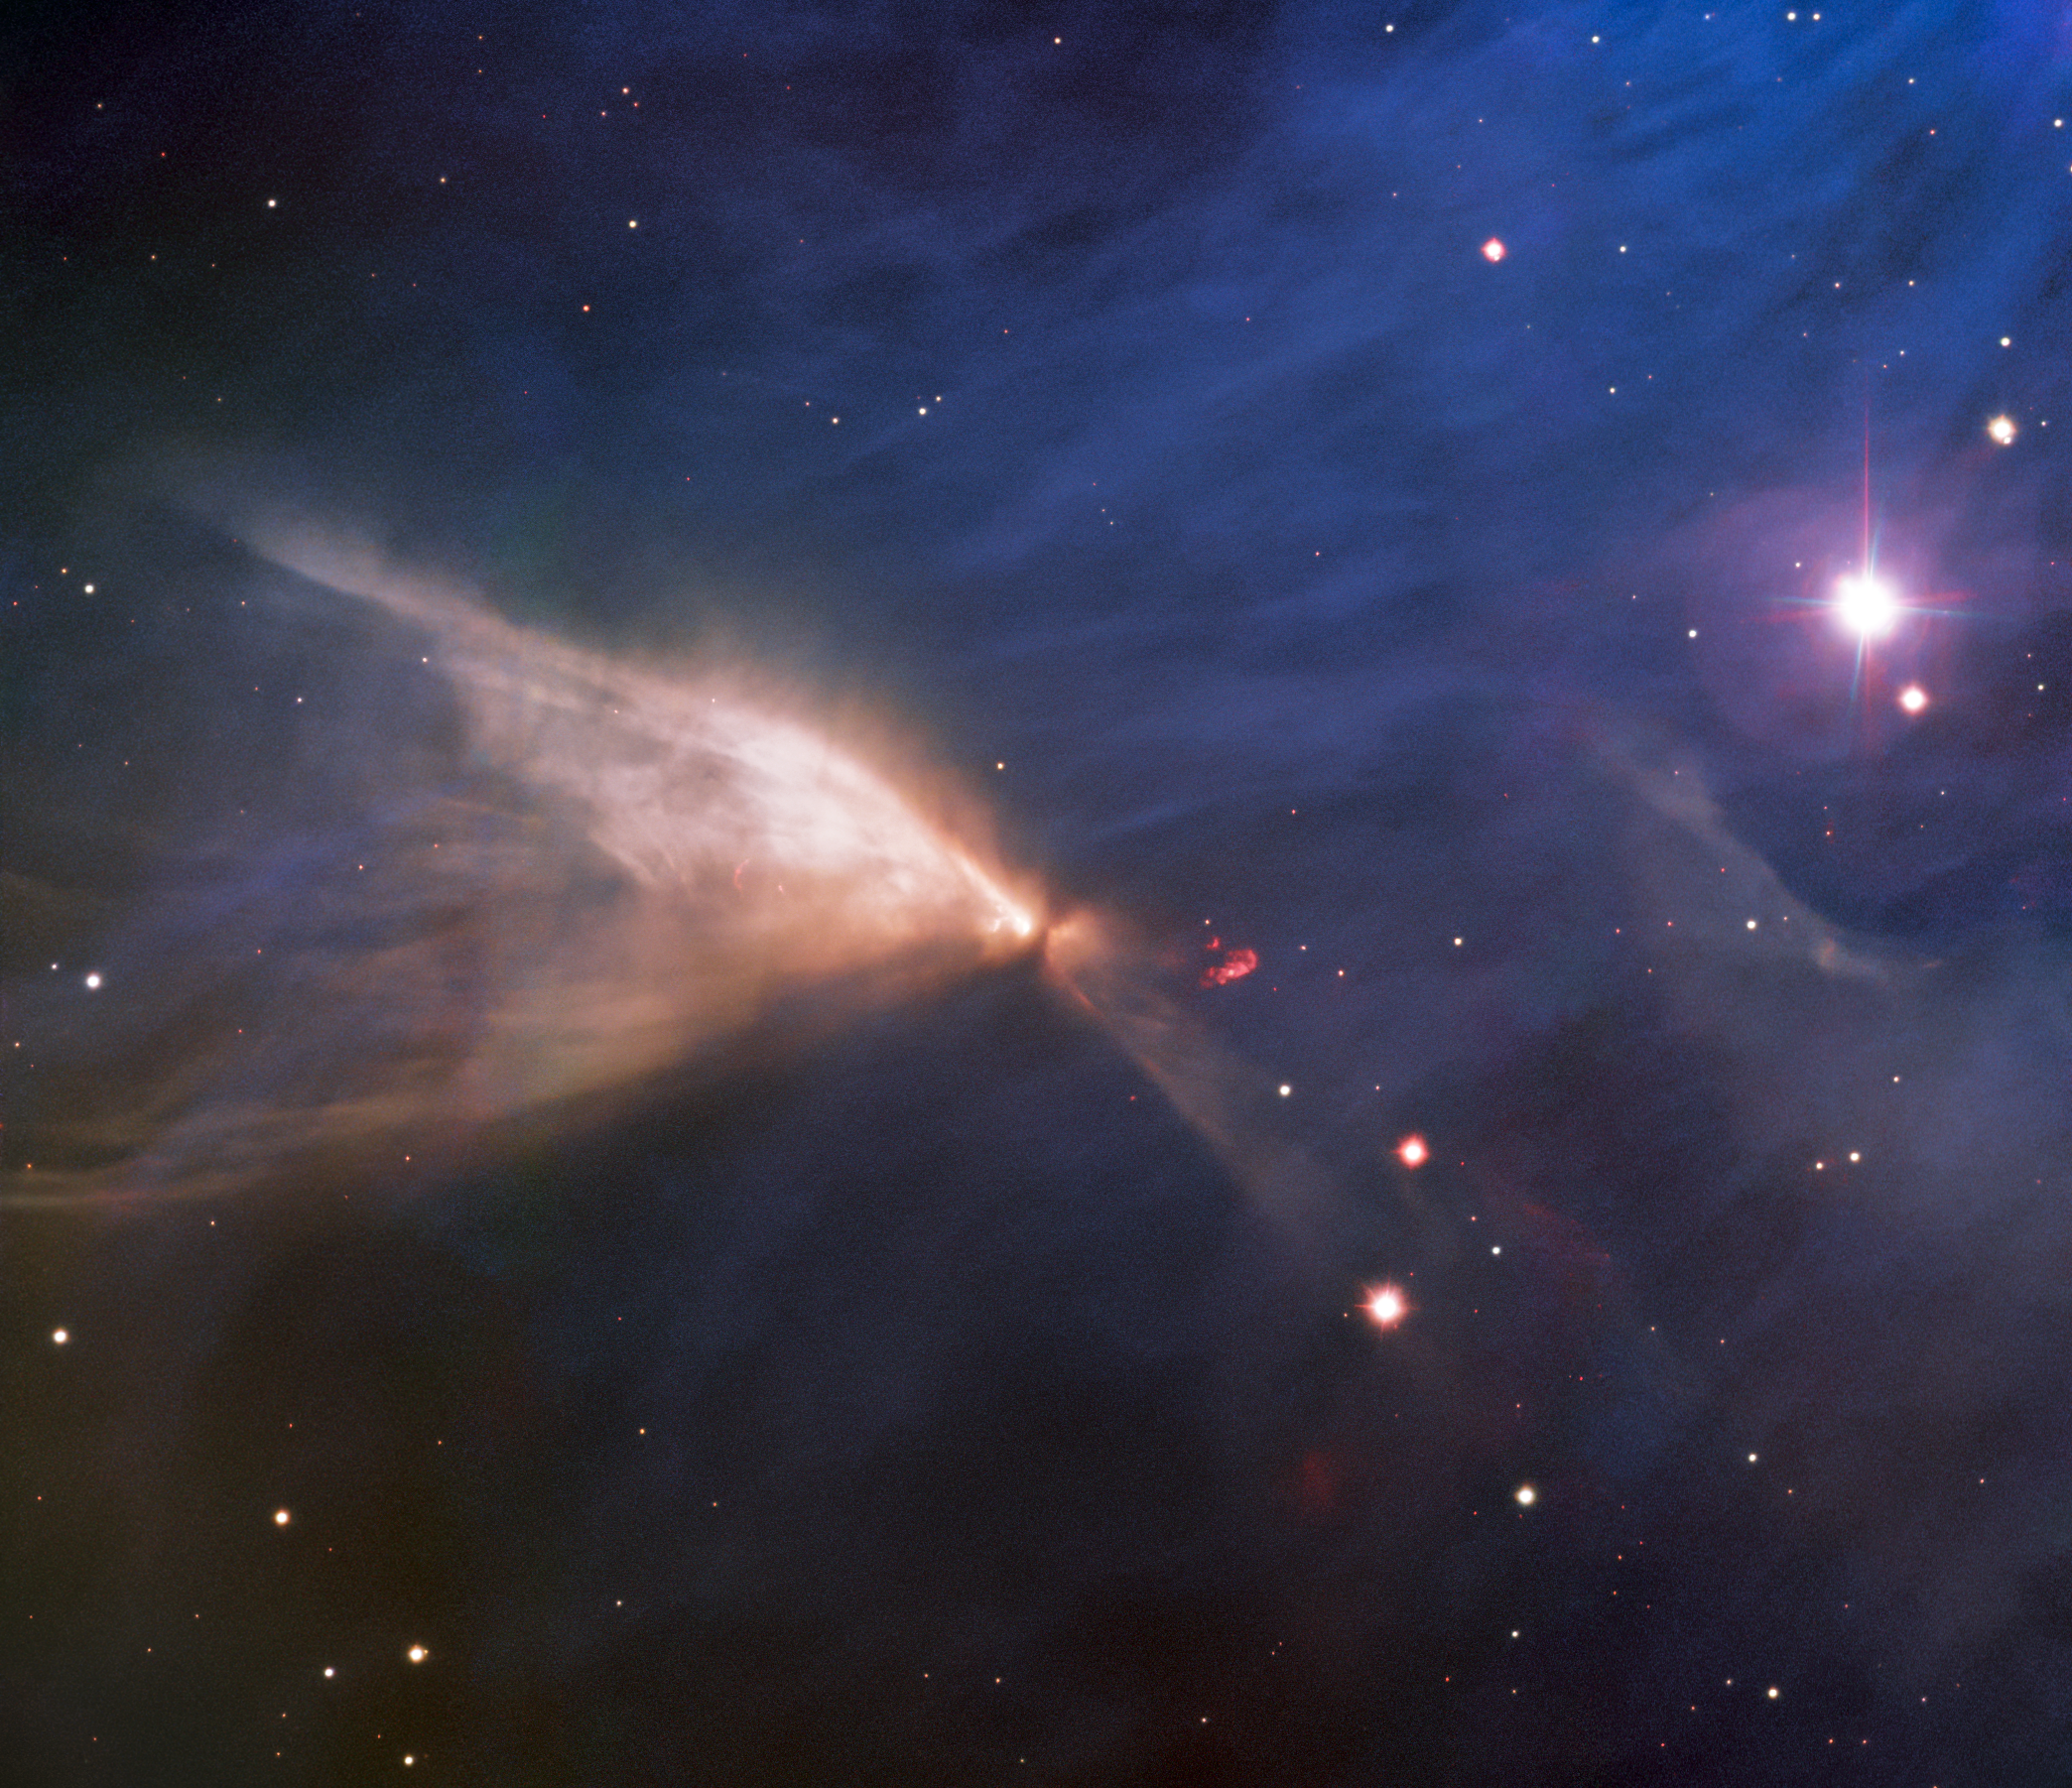

Chamaeleon Infrared Nebula

This ethereal image, captured from Chile by the international Gemini Observatory, a Program of NSF NOIRLab, looks as delicate as a butterfly’s wing. It is, however, a structure known as the Chamaeleon Infrared Nebula, which is located near the center of the even larger Chamaeleon I dark cloud, one of the nearest star-forming regions in our Milky Way.

Credit: International Gemini Observatory/NOIRLab/NSF/AURA Acknowledgments: Image processing: T.A. Rector (University of Alaska Anchorage/NSF NOIRLab), J. Miller (Gemini Observatory/NSF NOIRLab), M. Zamani (NSF NOIRLab) & D. de Martin (NSF NOIRLab)